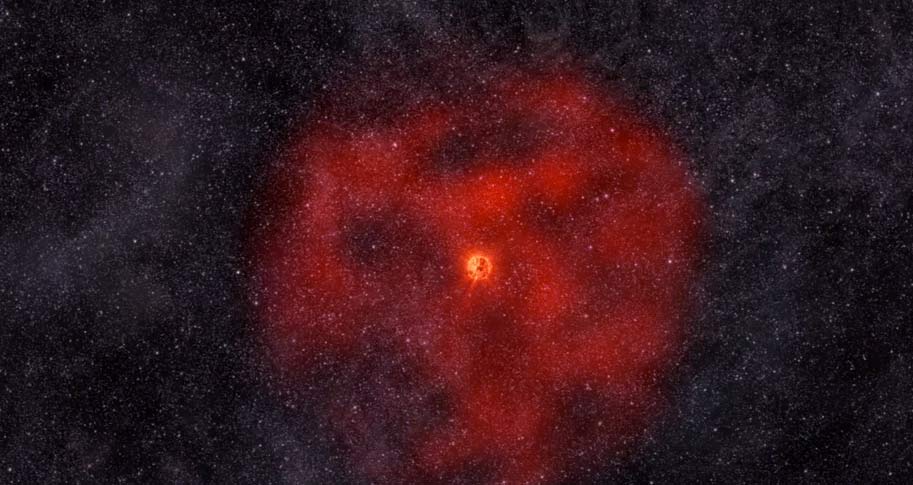

Animation of Red Giant Star Shedding Outer Layers

R Sculptoris burps a cosmic burp, emits a pulse of energy and matter approximately 1800 years ago. find out more here: https://public.nrao.edu/explore/milky-way-explorer/.

Credit: Alexandra Angelich (NRAO/AUI/NSF). Music: Mark Mercury.